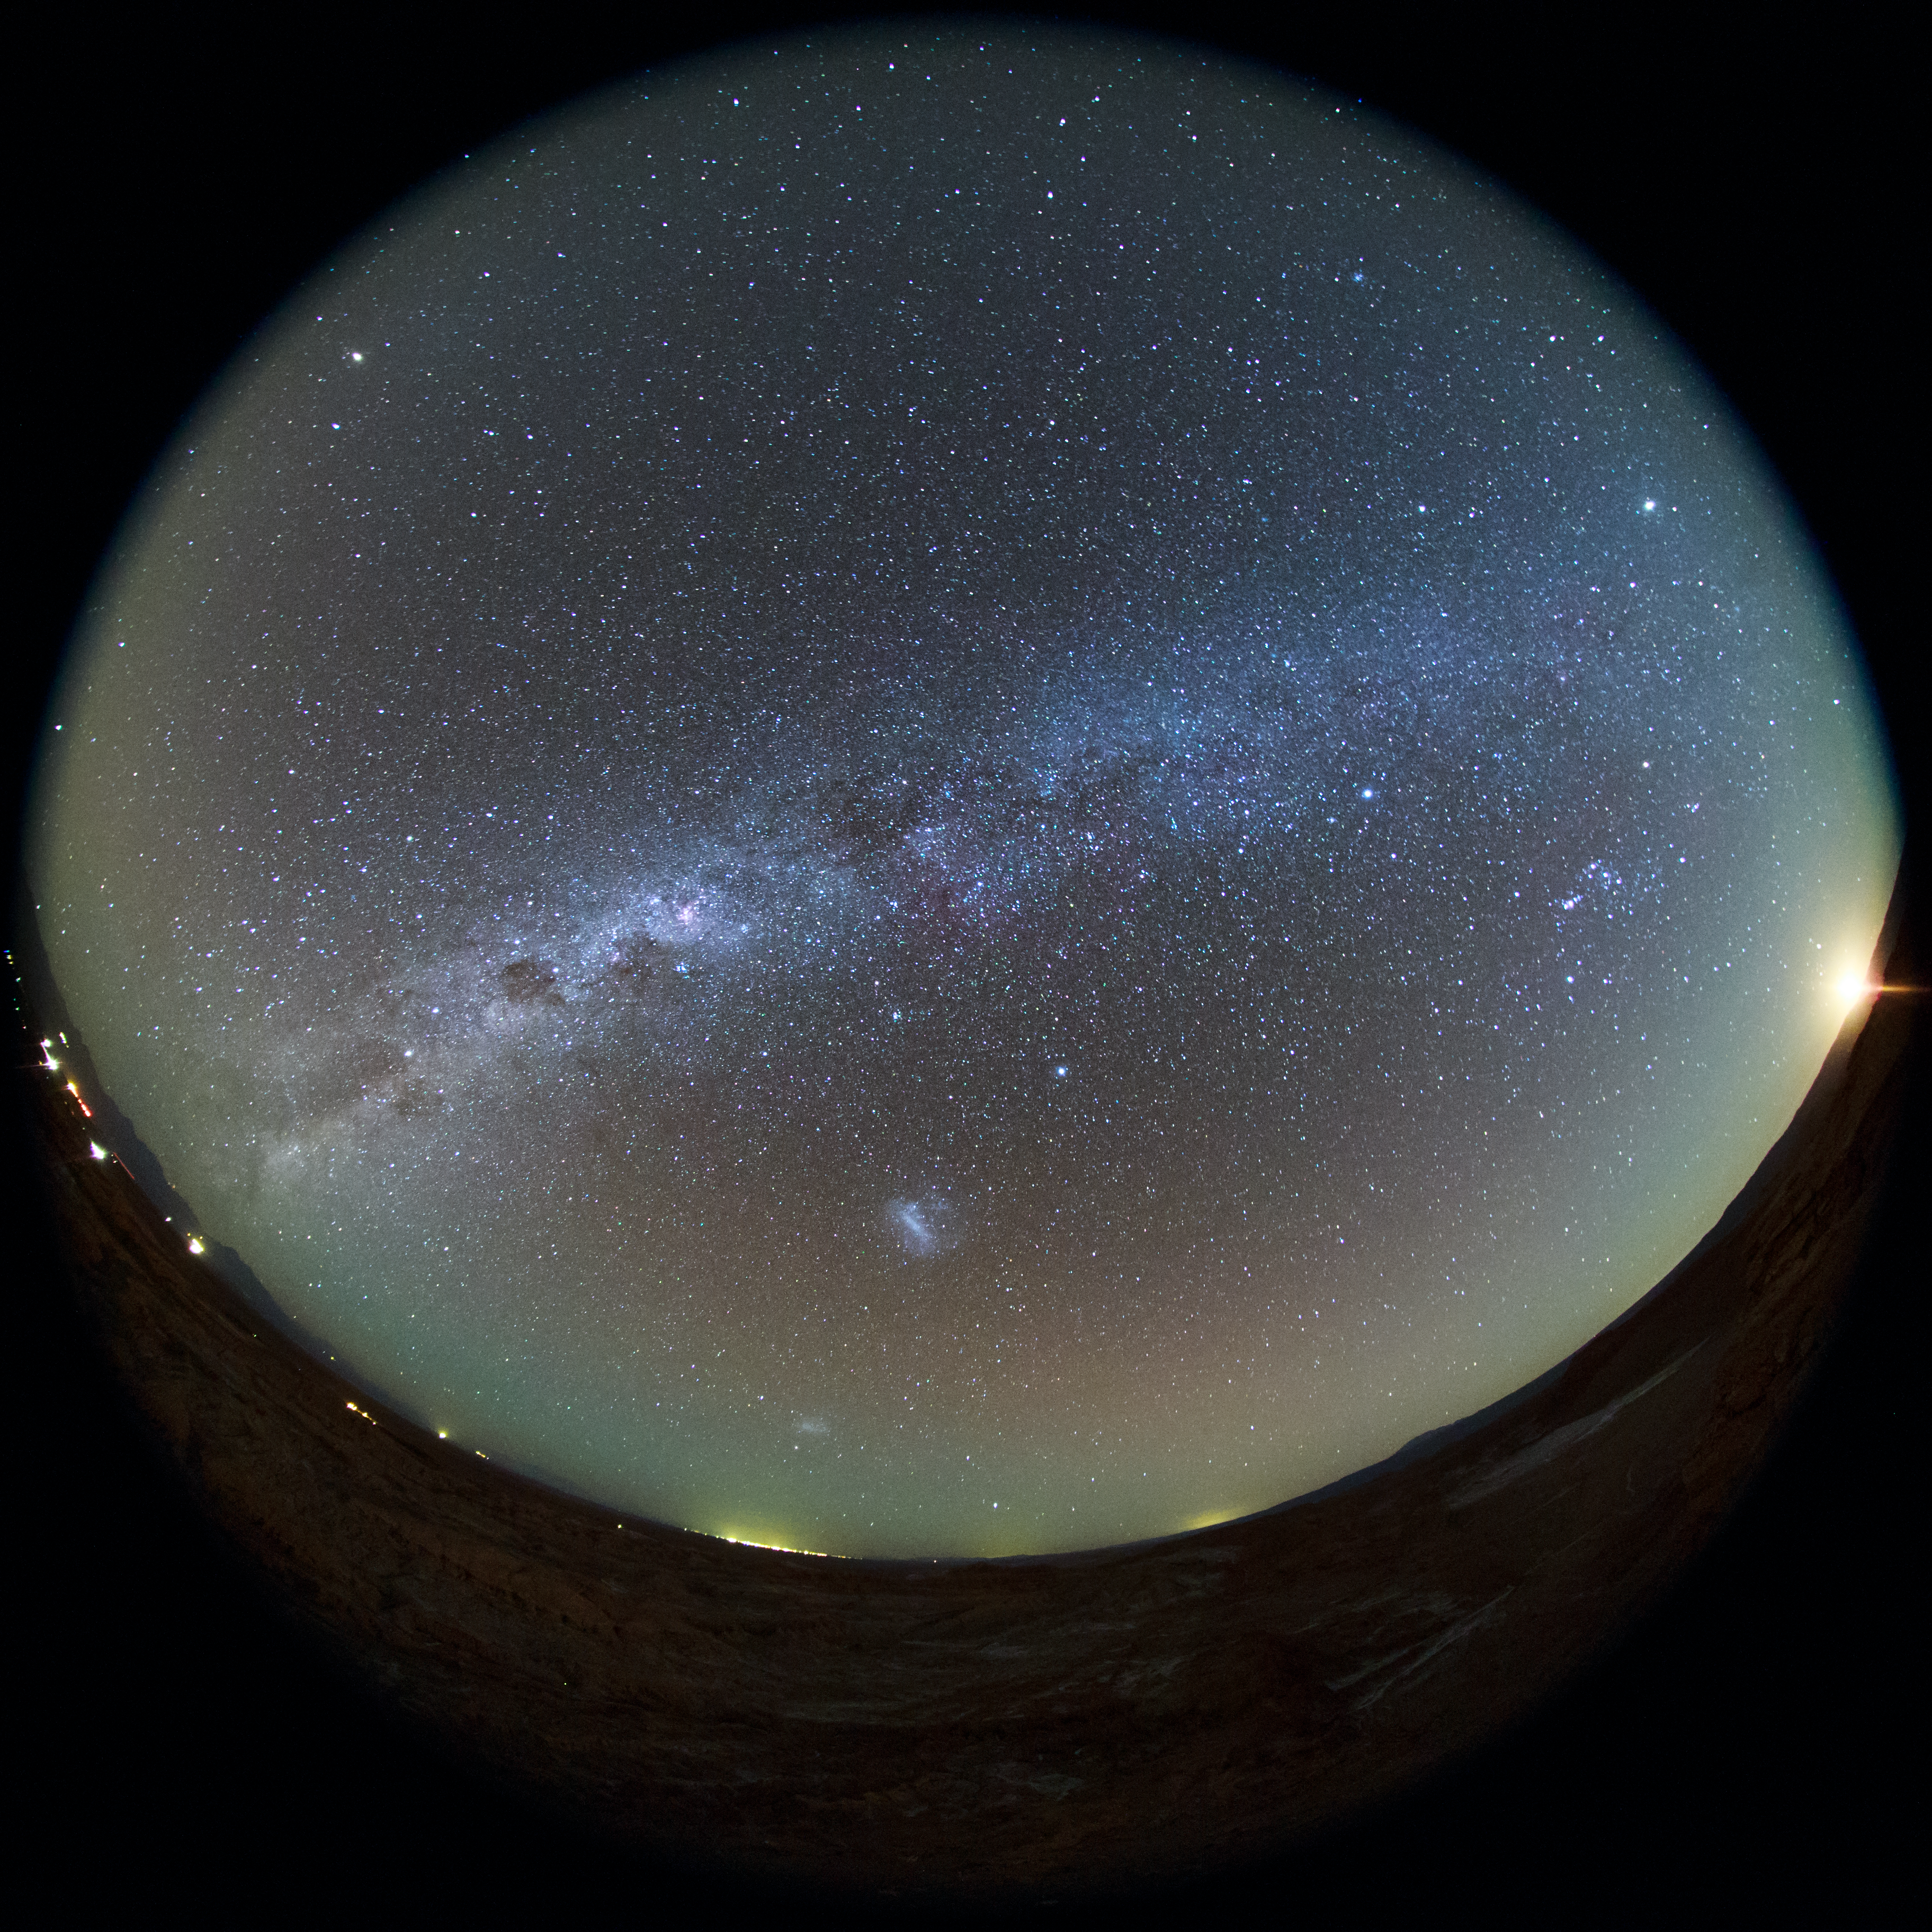

Milky Way arcs the Chilean Atacama sky

The Milky Way can be seen to arc above the Chilean Atacama night Sky in this crisp, clear ultra HD fulldome view taken with a fish-eye lens. Above the immediate horizon, the Large and Small Magellanic Clouds, two companion galaxies to our Milky Way can be seen as bright smudges in the sky.

Credit: ESO/B. Tafreshi (twanight.org)